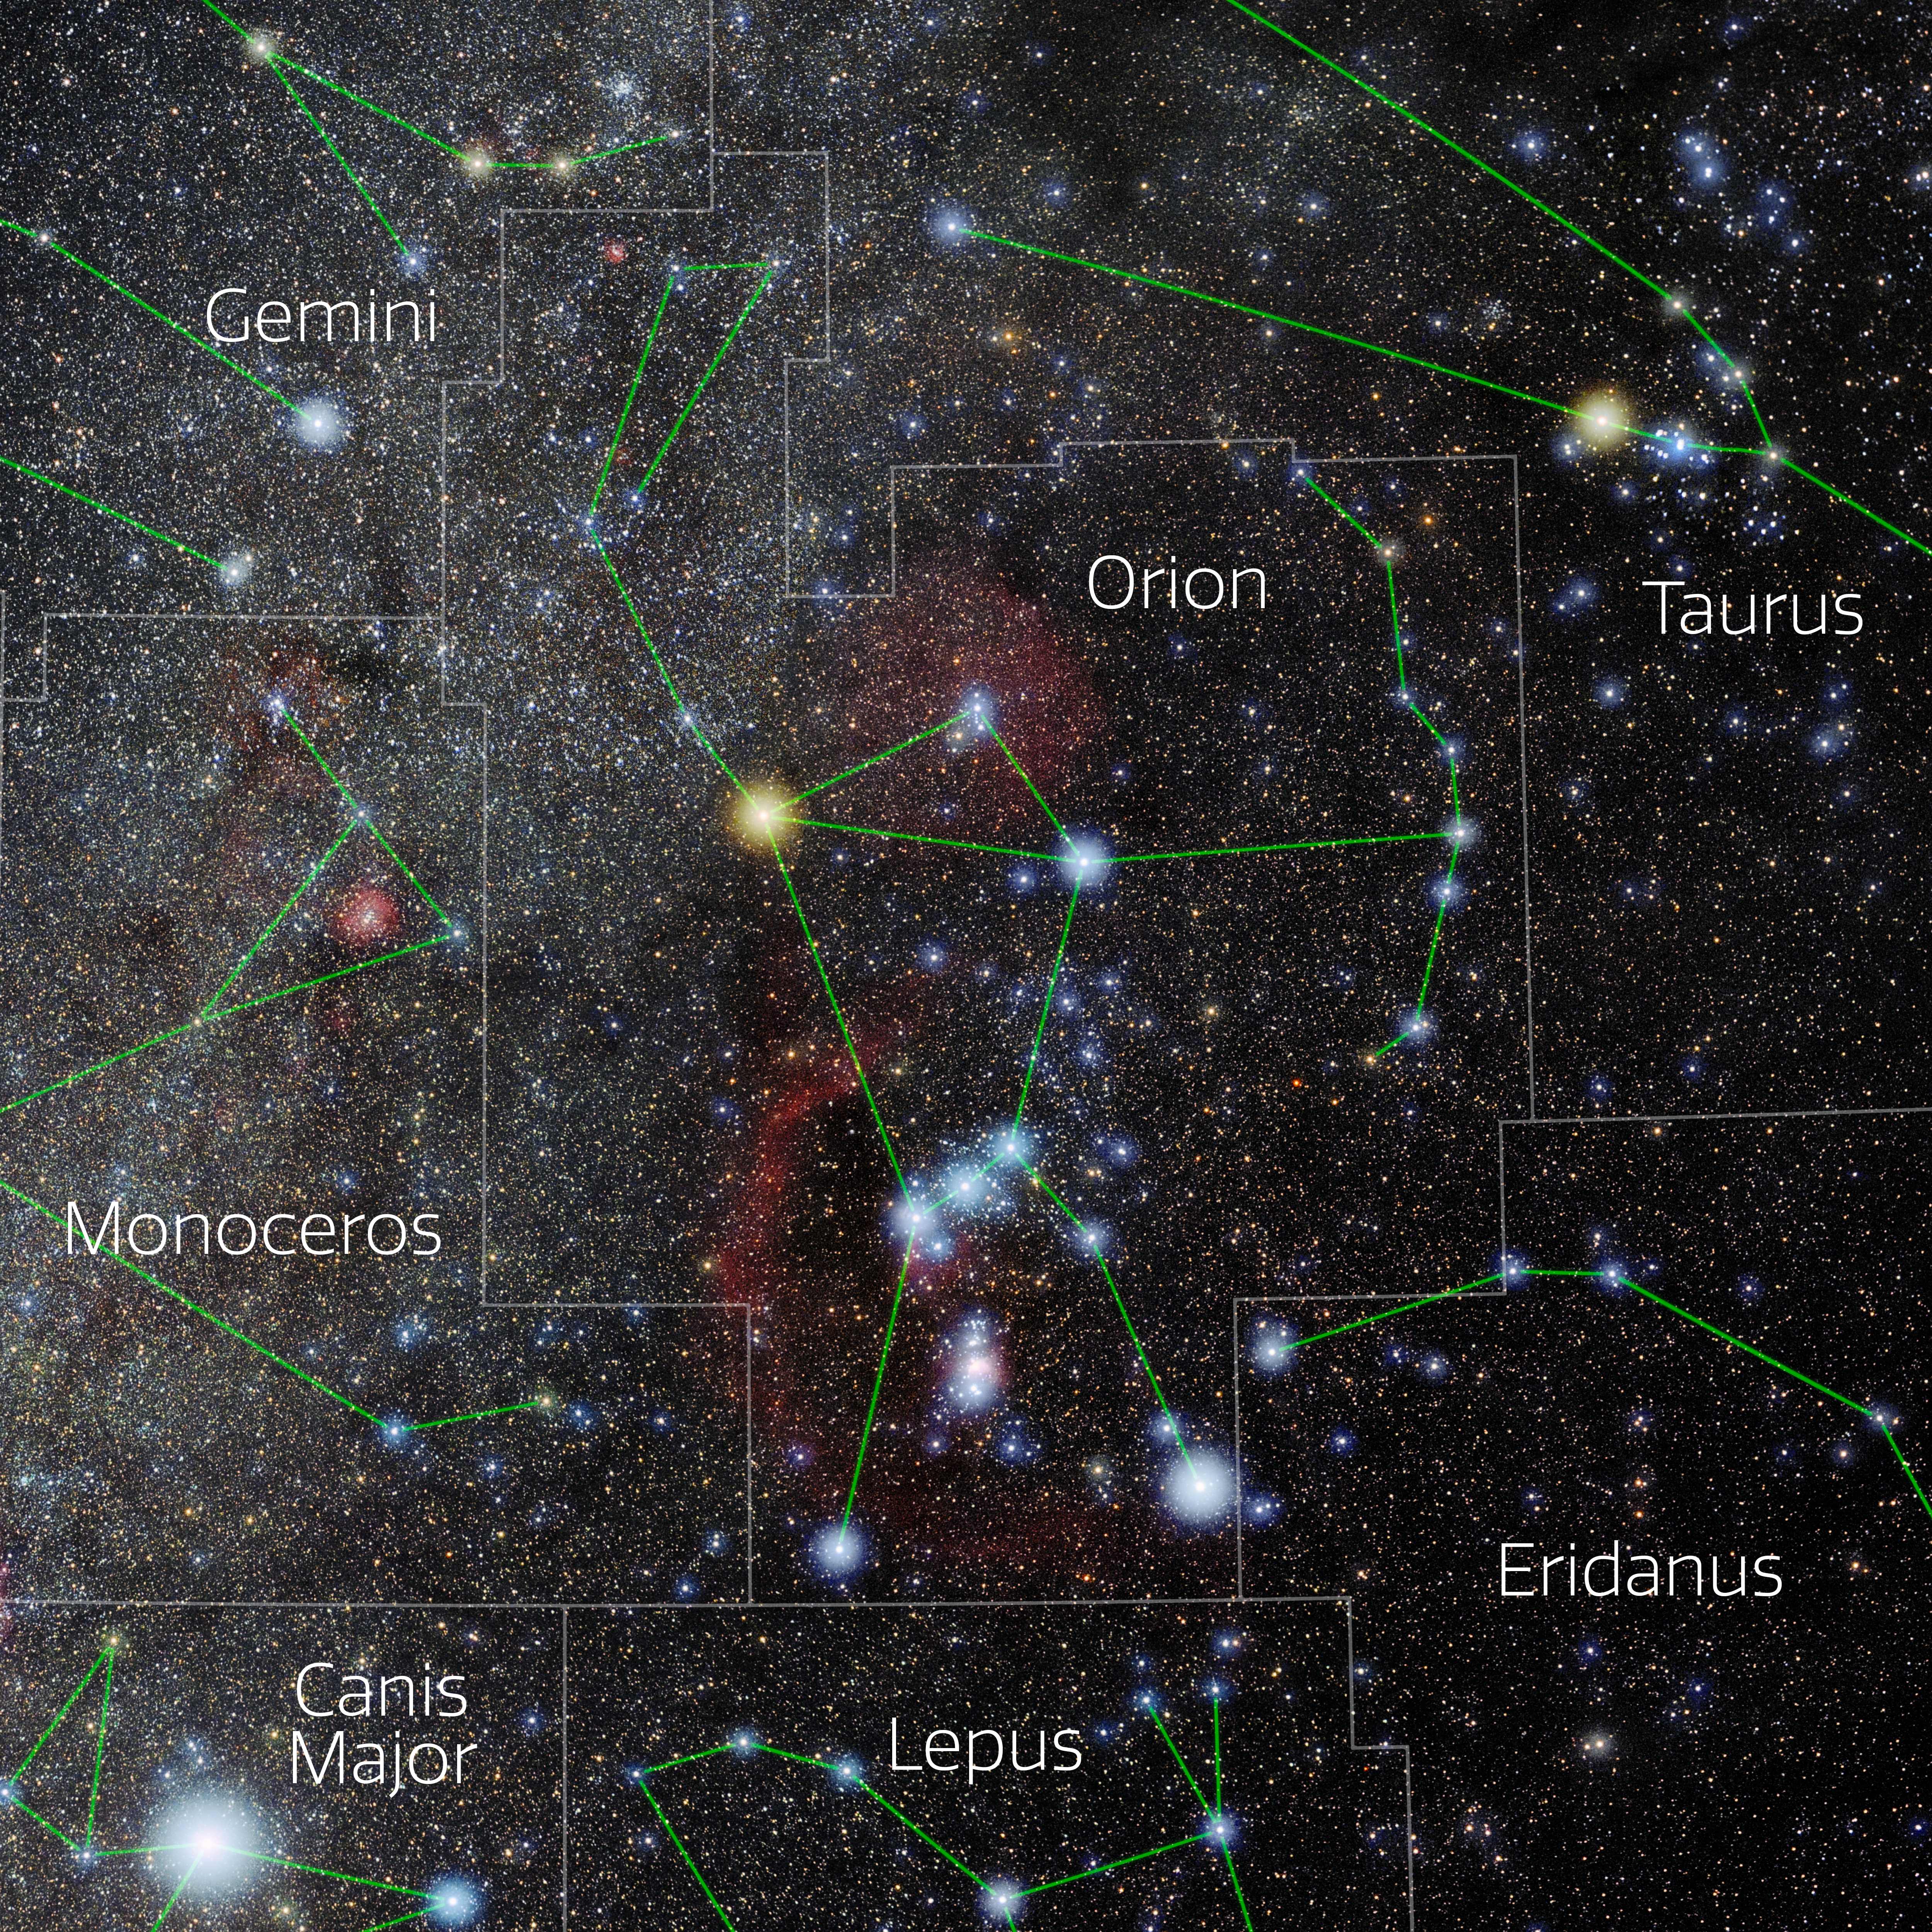

Orion (Annotated)

Photo of the constellation Orion with annotations from IAU and Sky & Telescope. Here is the non-annotated version.

Credit: E. Slawik/NOIRLab/NSF/AURA/M. Zamani